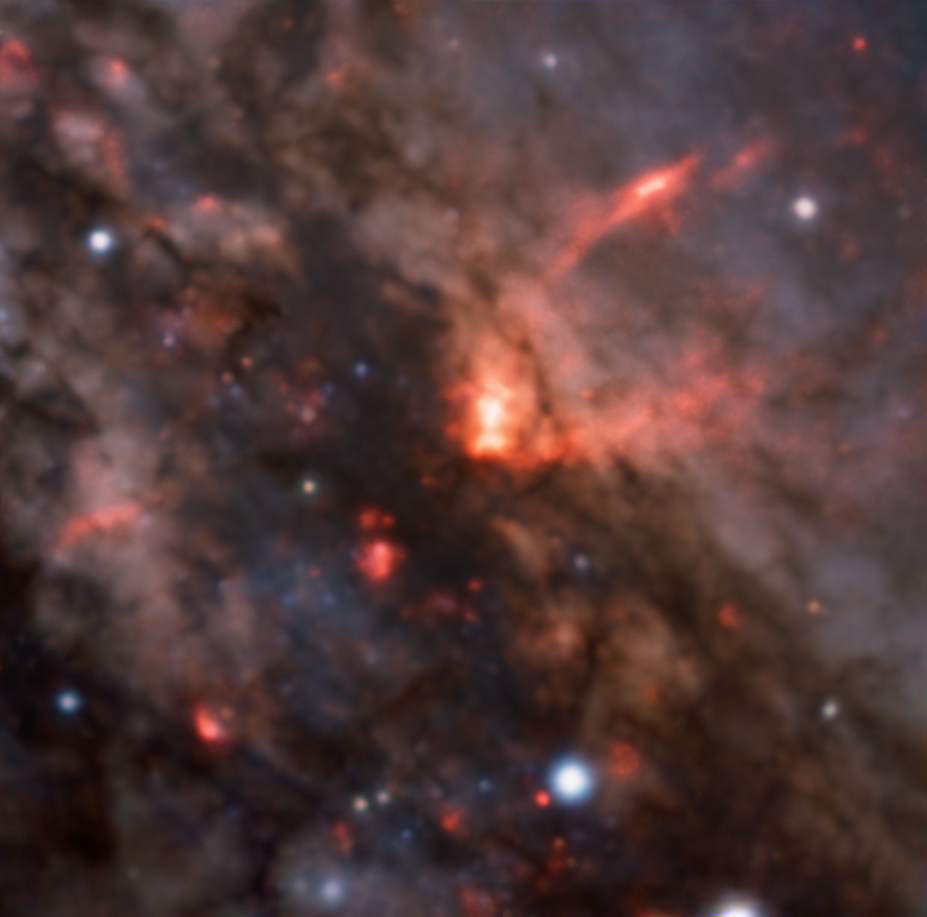

Winds flowing out of NGC 4945’s active core

This image gives us a close-up view of the galaxy NGC 4945’s active core — clouds of dust and gas obscuring its supermassive black hole. We can also see a clear shot of the great galactic winds flowing out from this black hole, shown here in the bright, cone-shaped jets of material at the centre of the picture. These observations, taken with the MUSE instrument at ESO's Very Large Telescope, are helping astronomers understand how these winds move and shape their host galaxies.

Credit: ESO/C. Marconcini et al.